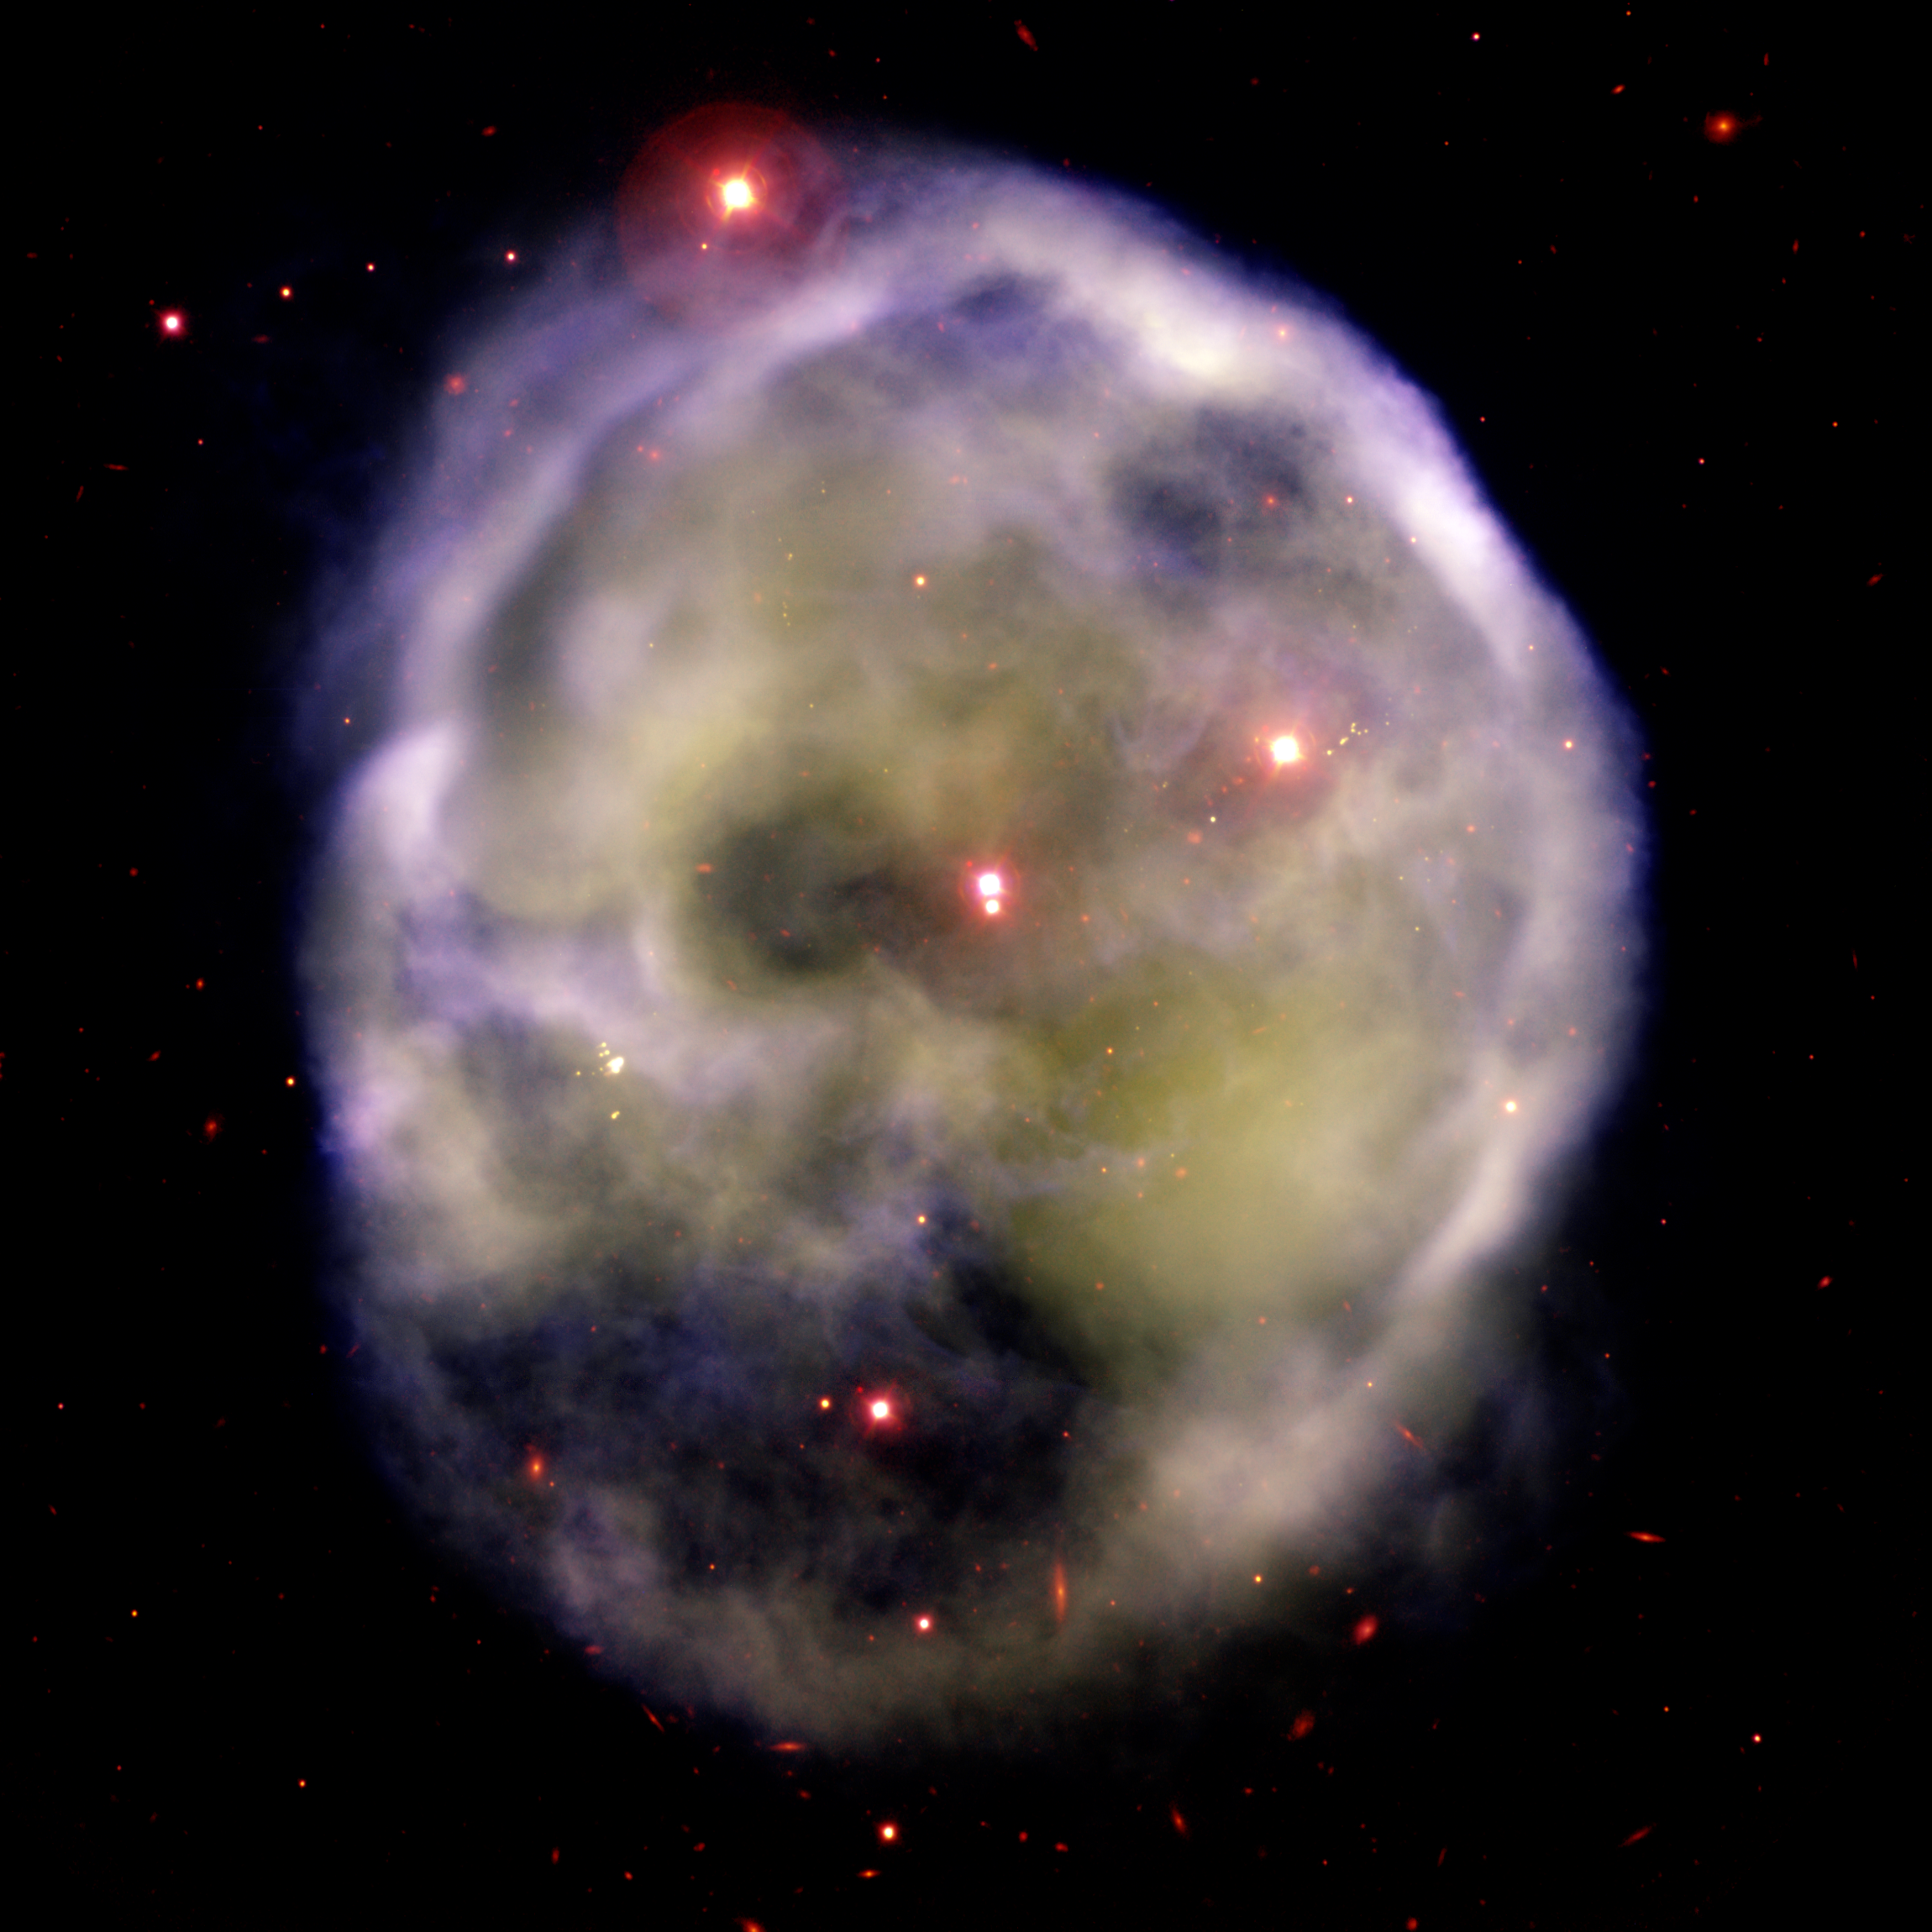

Skull Nebula NGC 246

Gemini South Image of the planetary nebula NGC 246 NGC 246 is a planetary nebula that lies about 1,600 light-years away in the constellation Cetus. Its central star shines at 12th magnitude and is whisking through space at about 80 kilometers (50 miles) per second.

Credit: International Gemini Observatory